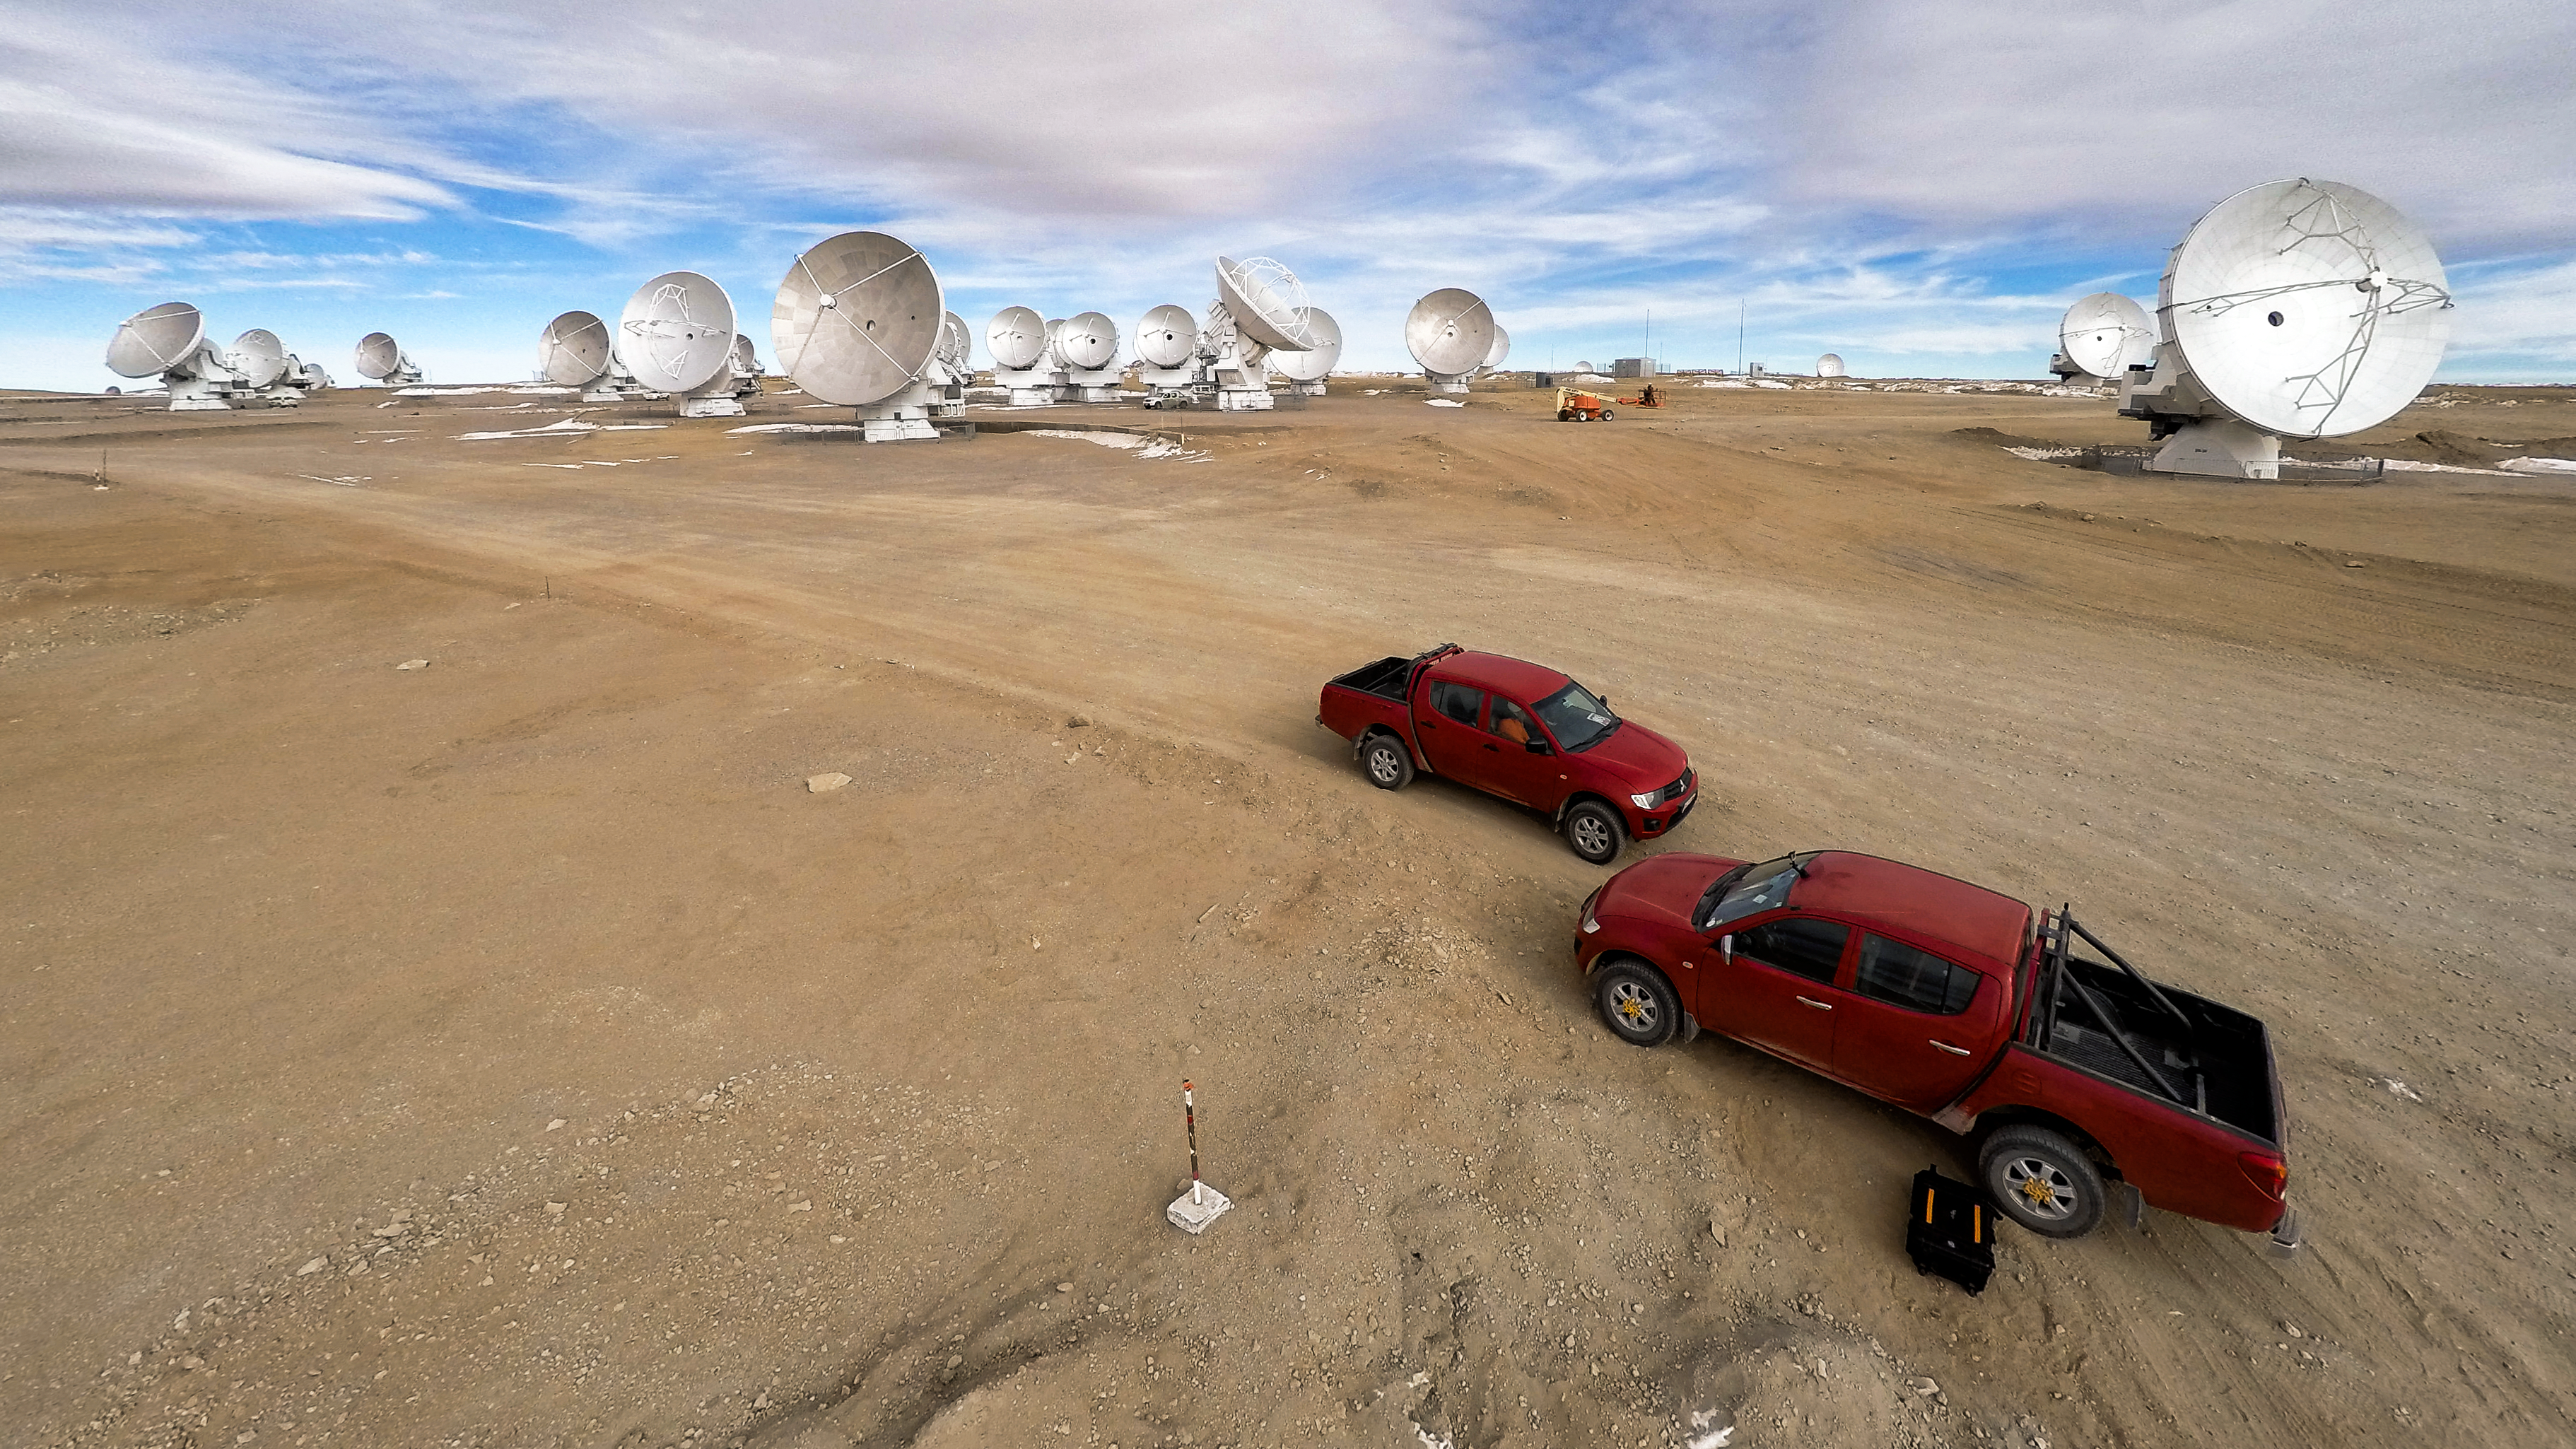

Red trucks, white antennae

The Atacama Large Millimeter/submillimeter Array (ALMA) — a state-of-the-art telescope to study light from some of the coldest objects in the Universe — operates high on the Chajnantor plateau in the Chilean Andes. ALMA comprises 66 high-precision antennae, each weighing in at over 100 tons. The bright red trucks make a stark impression against the dusty landscape.

Credit: M. Struik (CERN)/ESO